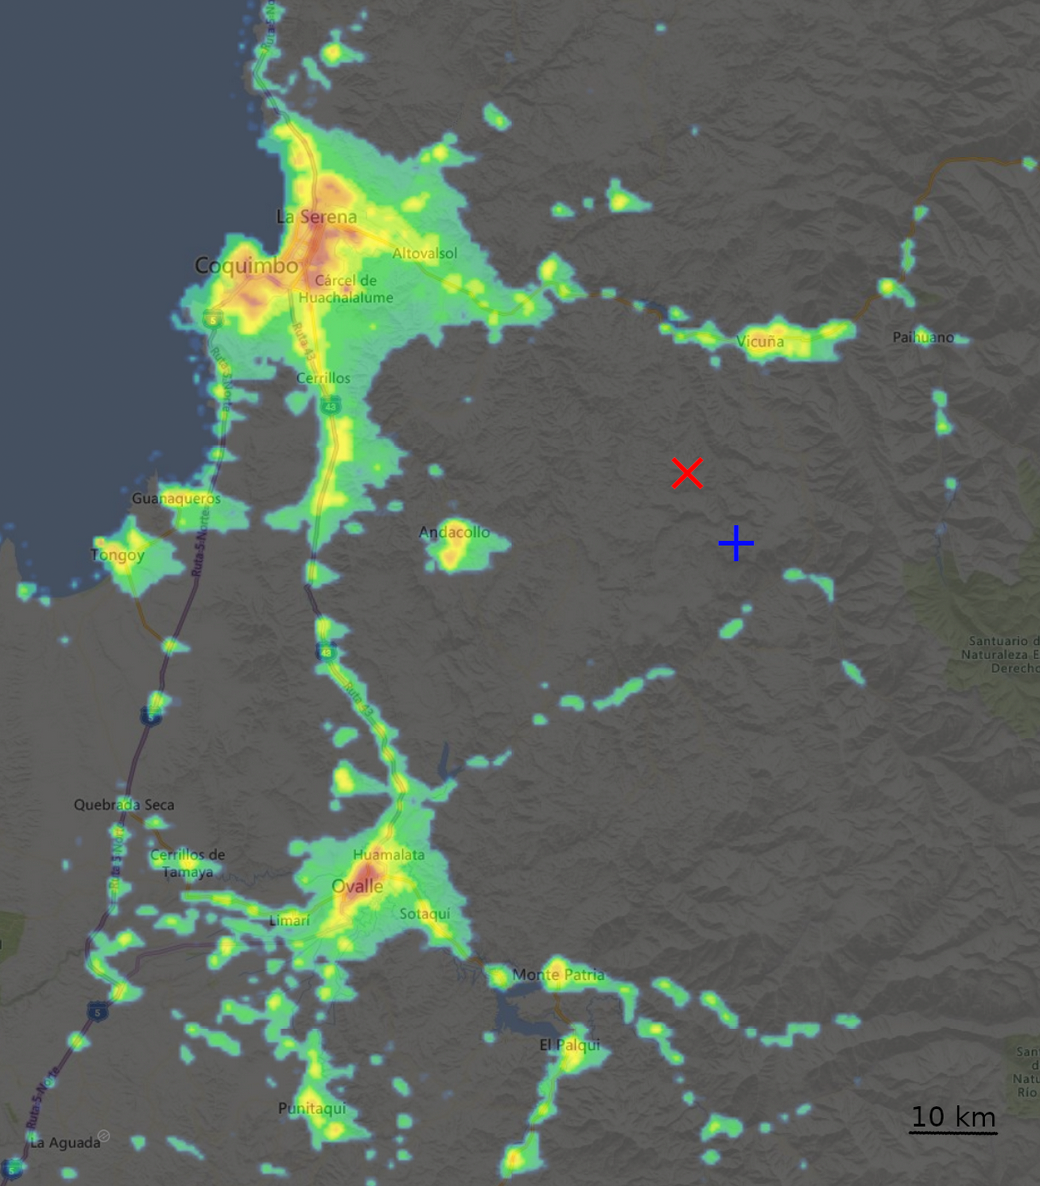

Chile Light Pollution

A map showing the amount of light pollution in Chile near Cerro Tololo and Cerro Pachón.

Credit: NOIRLab/NSF/AURA